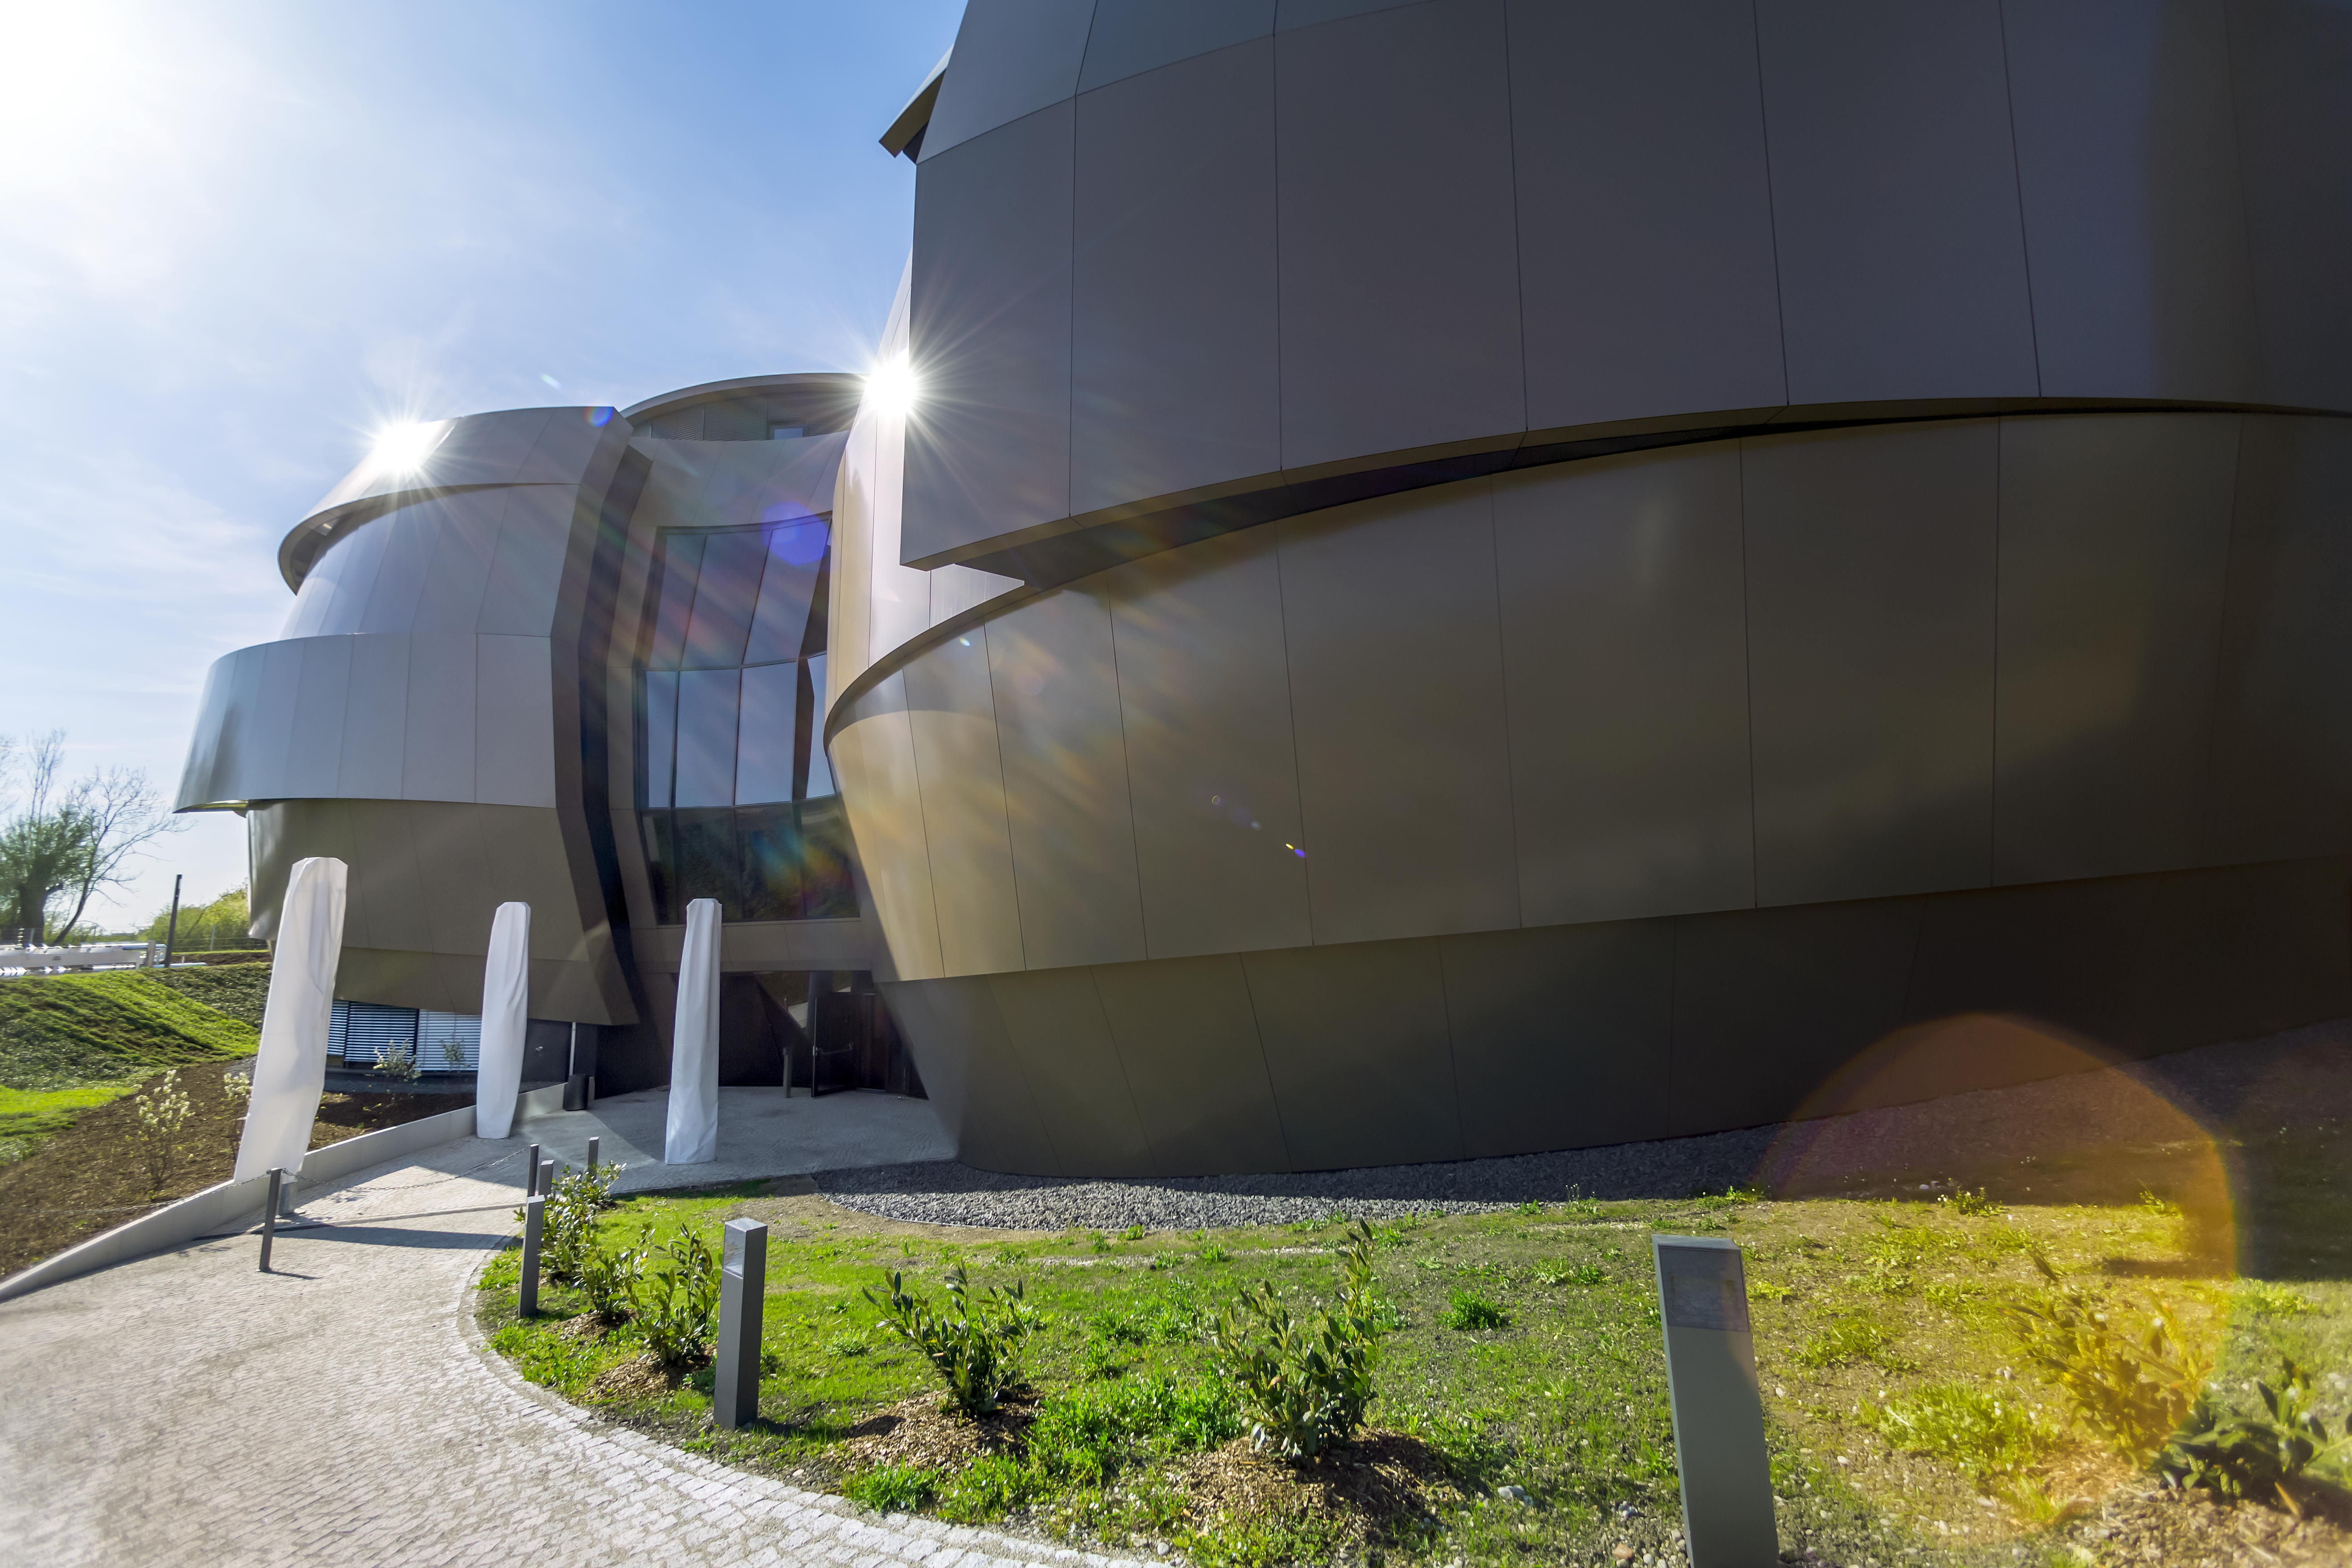

Sunny Supernova

The Sun is shining on the ESO Supernova Planetarium & Visitor Centre in this image. This photo was taken just a few days before its inauguration.

Credit: ESO/P. Horálek